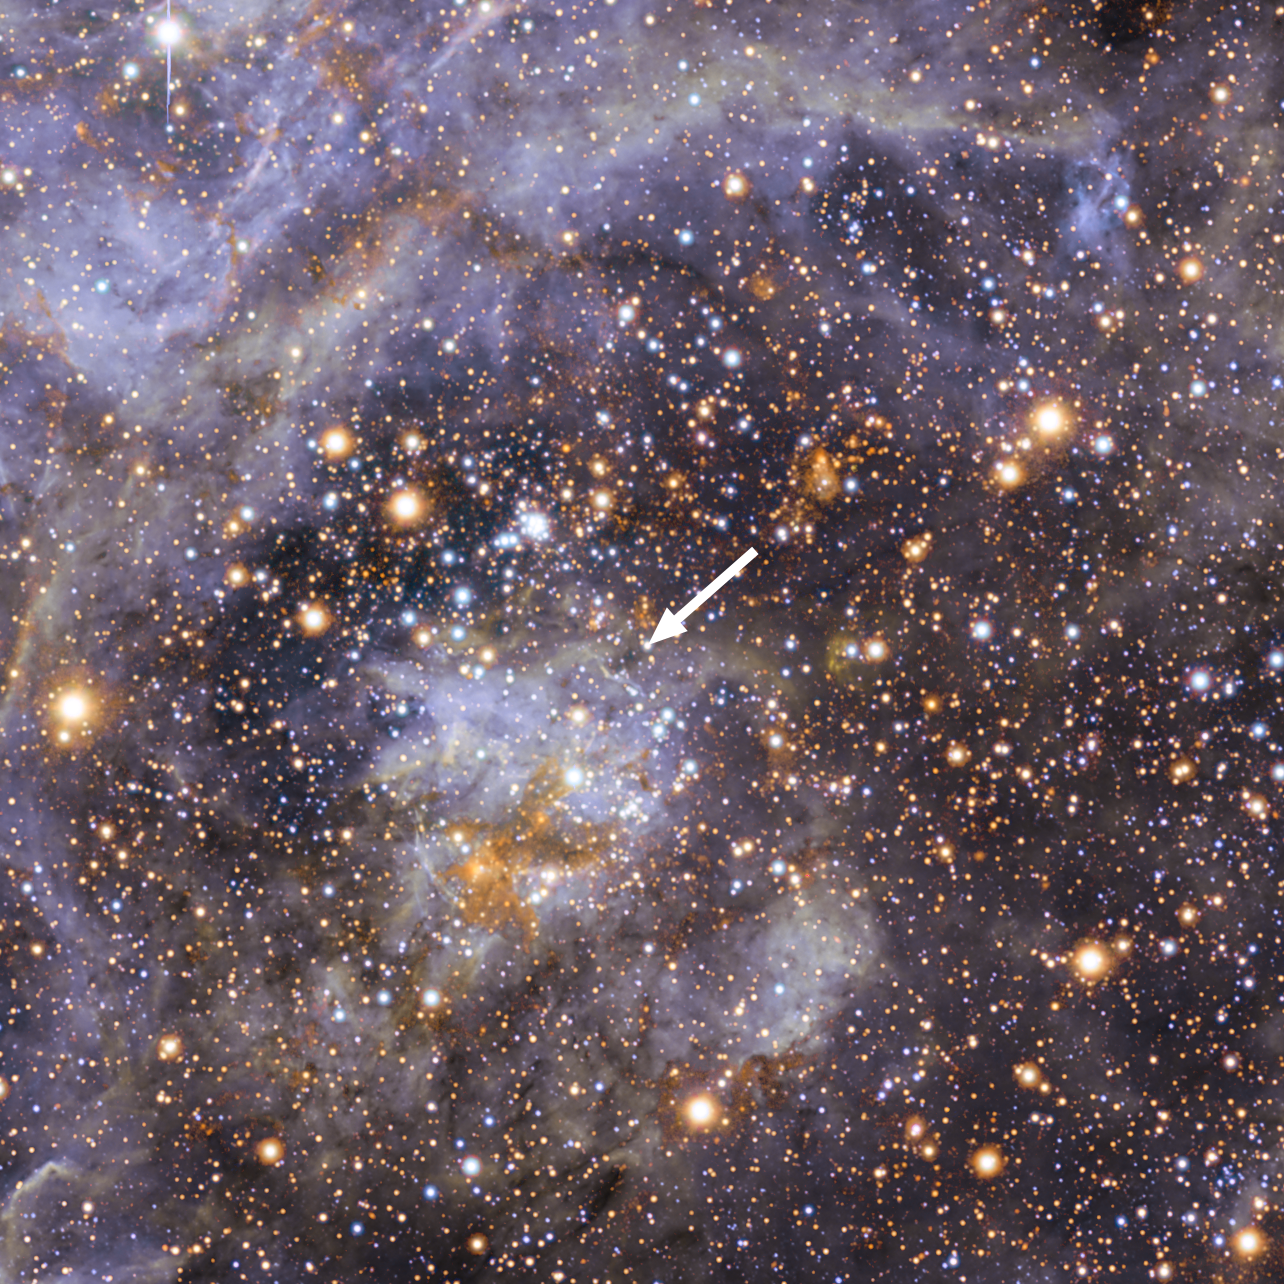

VFTS 102: the fastest rotating star

This view shows part of the stellar nursery called the Tarantula Nebula in the Large Magellanic Cloud, a small neighbour of the Milky Way. At the centre lies the brilliant star VFTS 102 This view includes both visible-light and infrared images from the Wide Field Imager at the MPG/ESO 2.2-metre telescope at La Silla and the 4.1-metre infrared VISTA telescope at Paranal. VFTS 102 is the most rapidly rotating star ever found.

Credit: ESO/M.-R. Cioni/VISTA Magellanic Cloud survey. Acknowledgment: Cambridge Astronomical Survey Unit